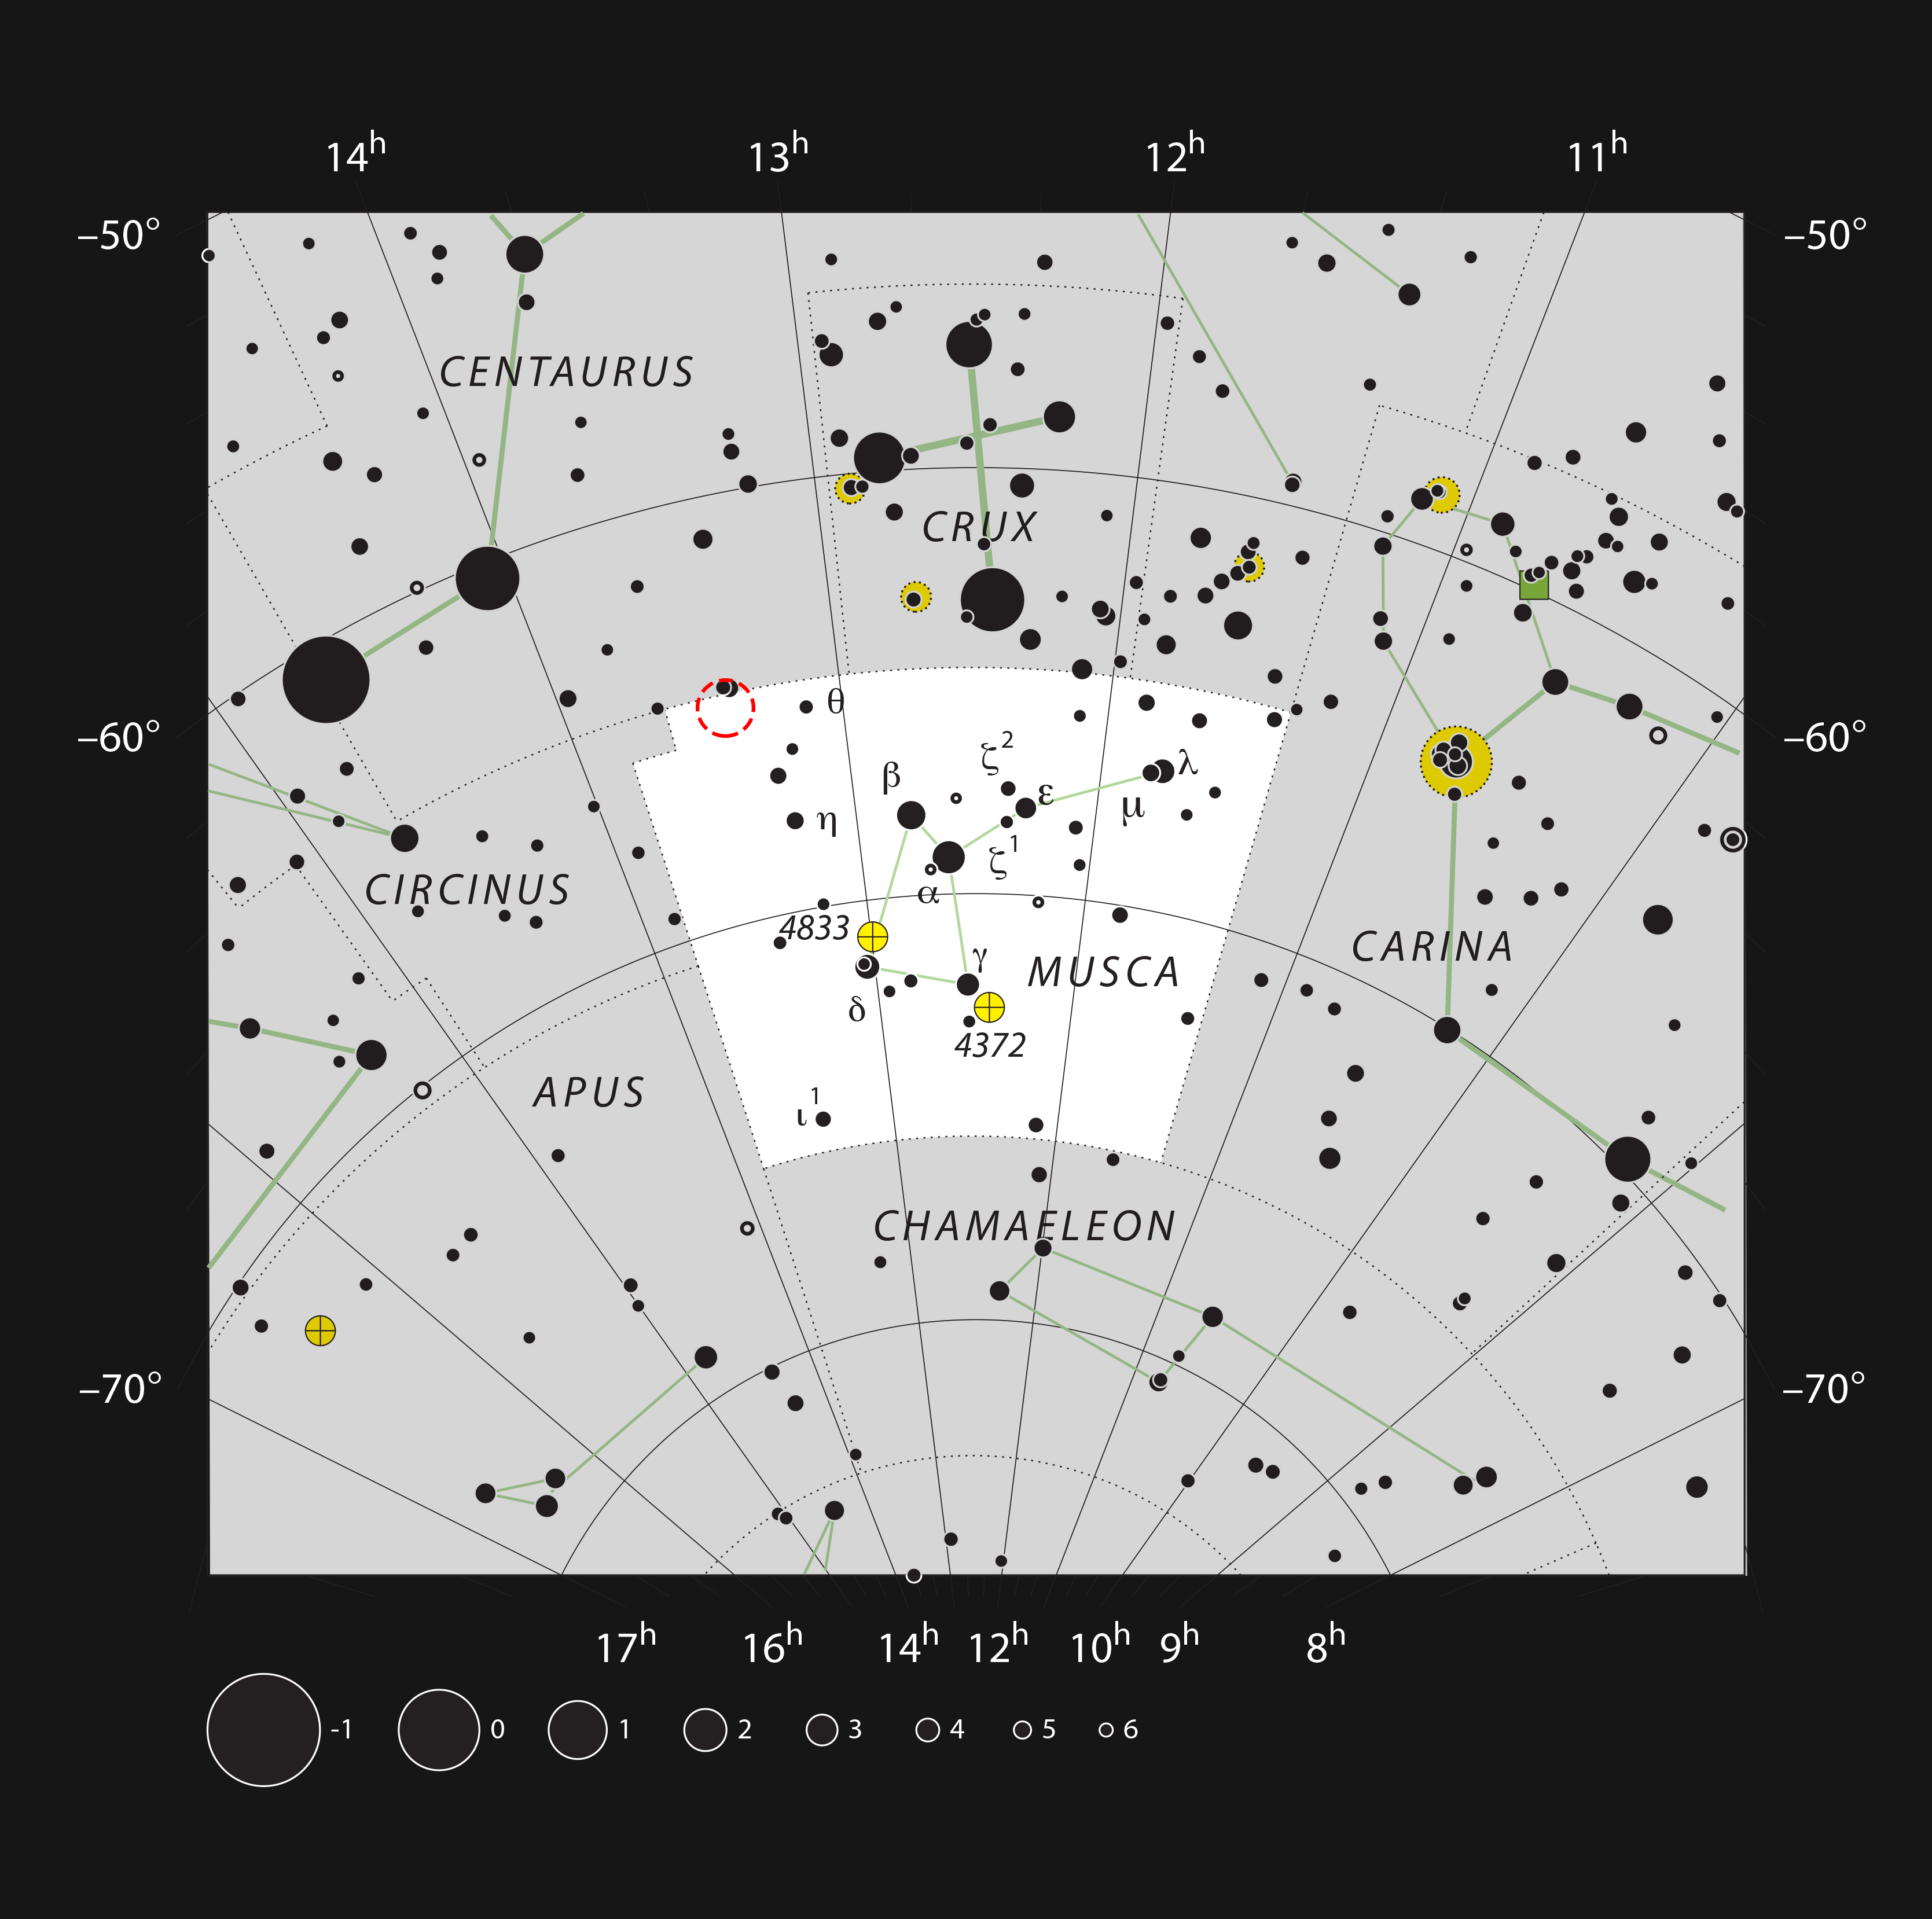

Location of TYC 8998-760-1 in the constellation of Musca

This chart shows the location of the TYC 8998-760-1 system. This map shows most of the stars visible to the unaided eye under good conditions and the system itself is marked with a red circle.

Credit: ESO